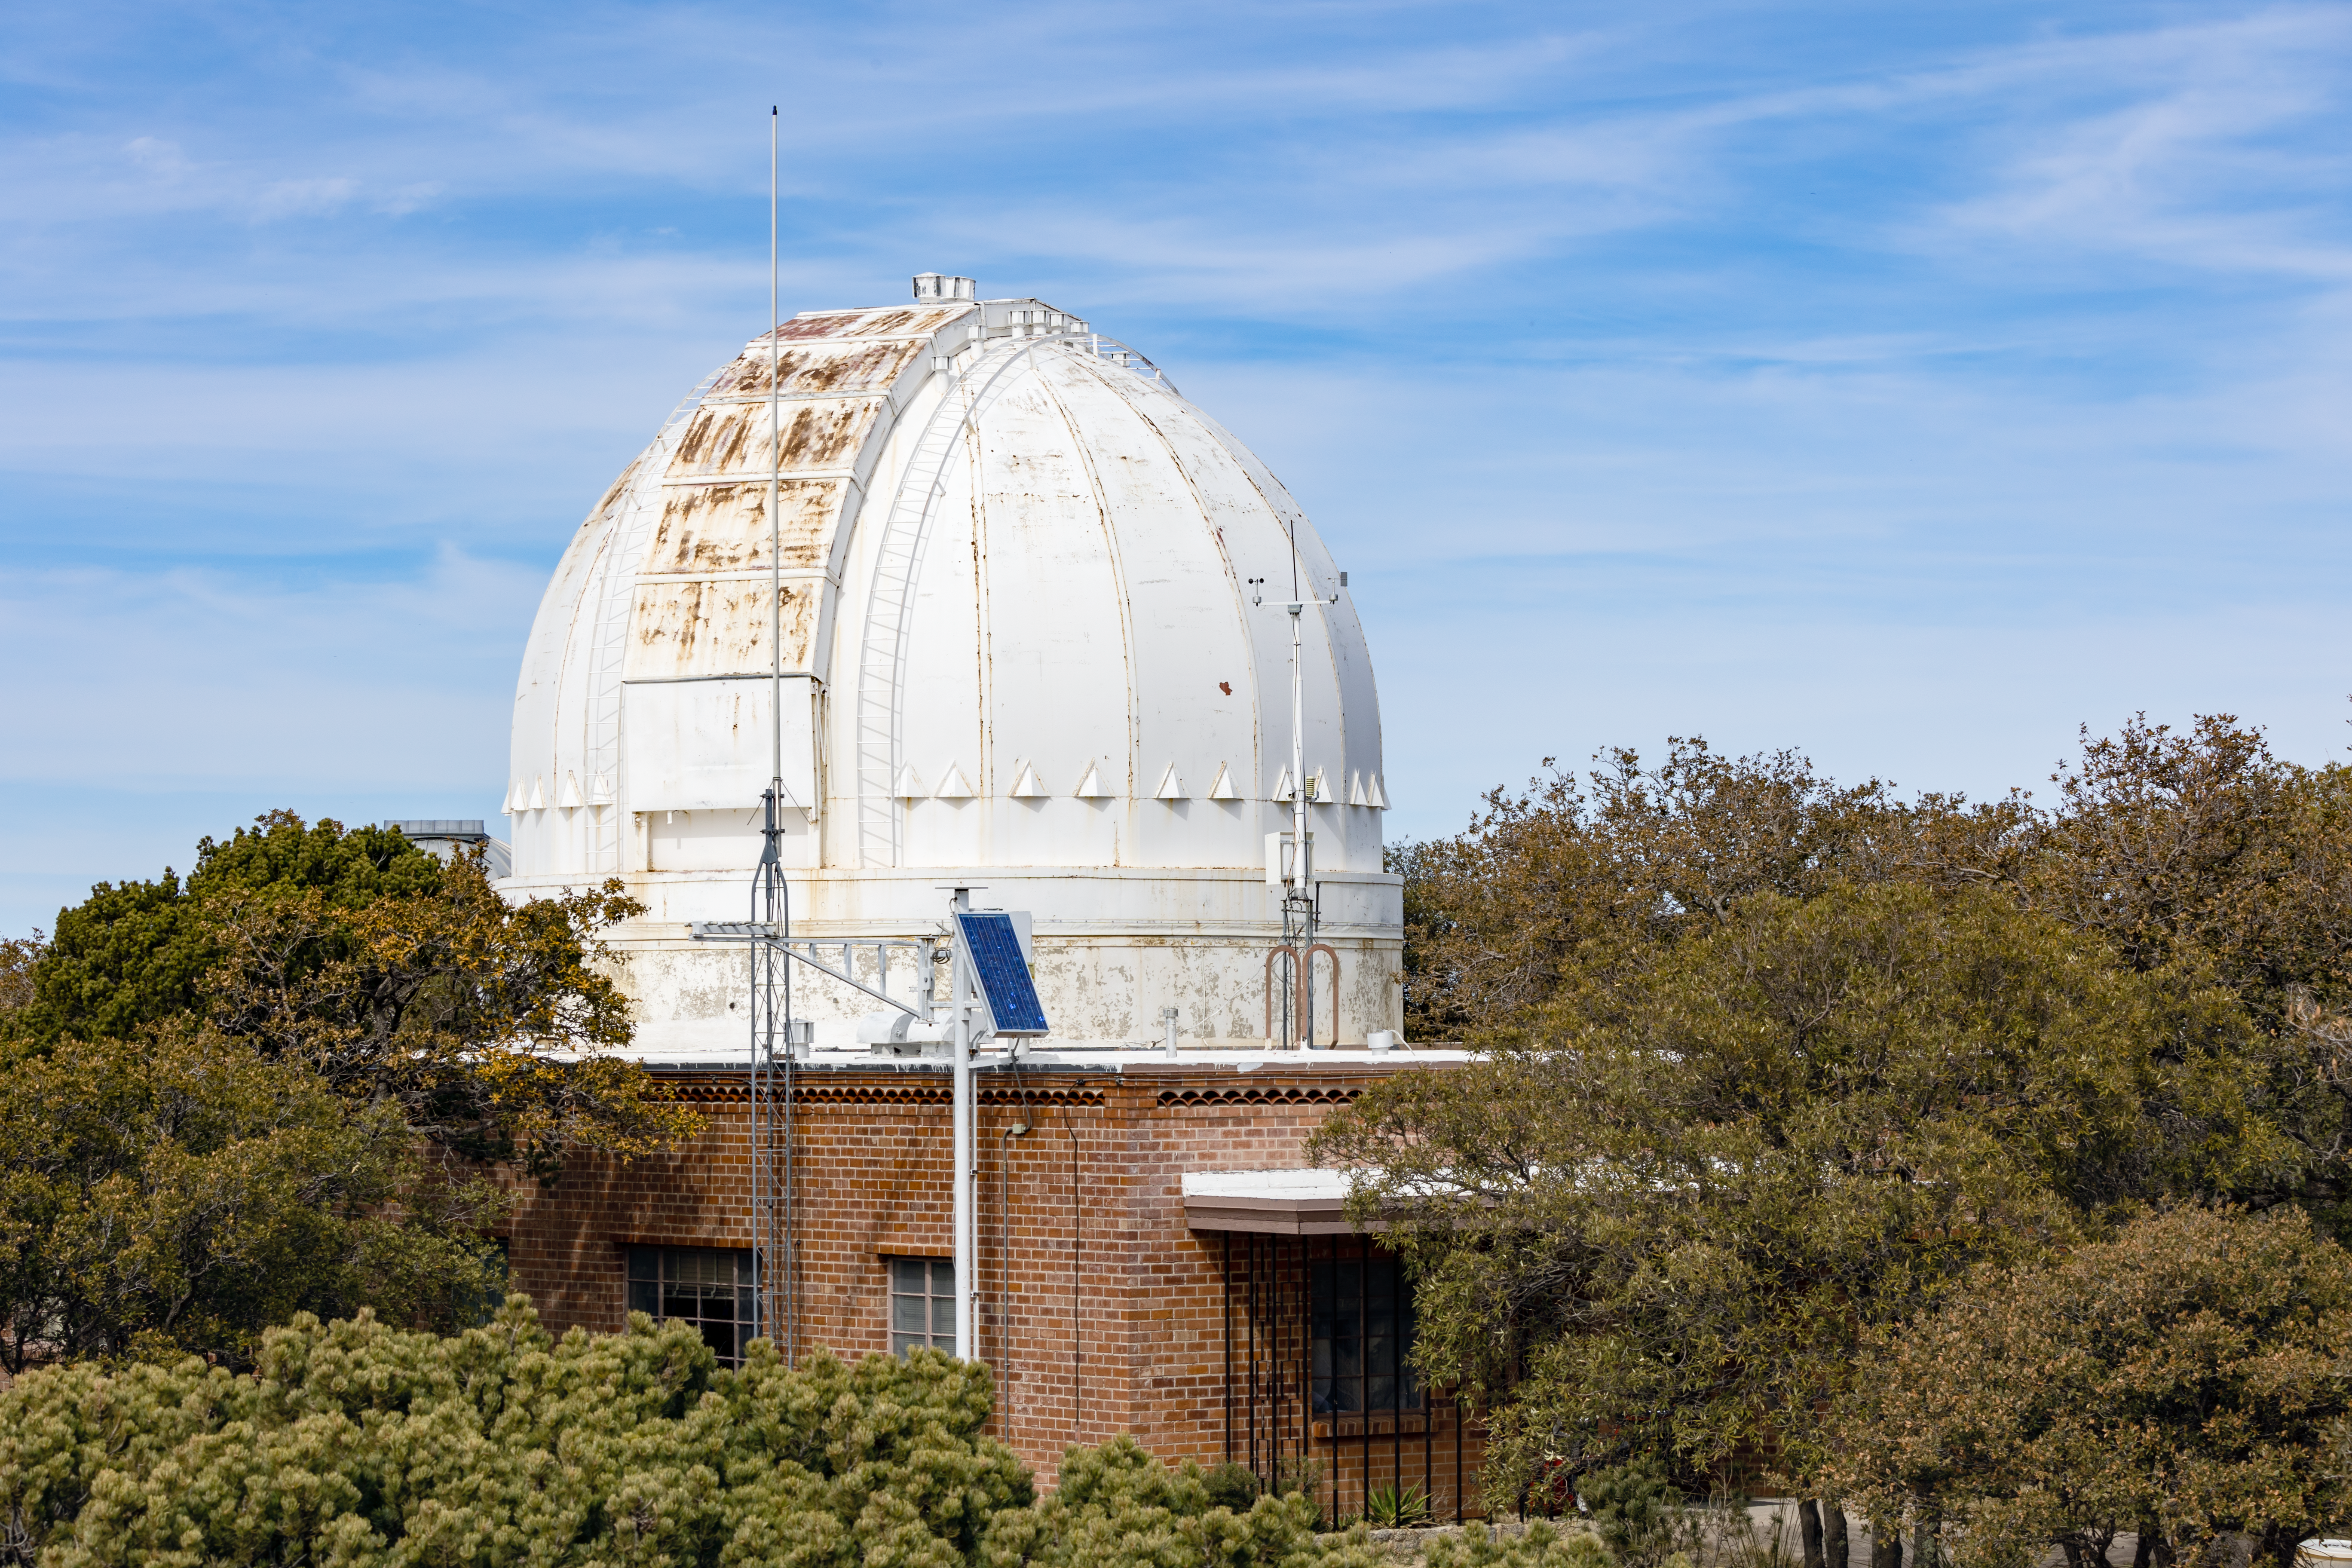

Robotically Controlled Telescope

The Robotically Controlled Telescope at Kitt Peak National Observatory in Arizona.

Credit: KPNO/NOIRLab/NSF/AURA/T. Slovinský